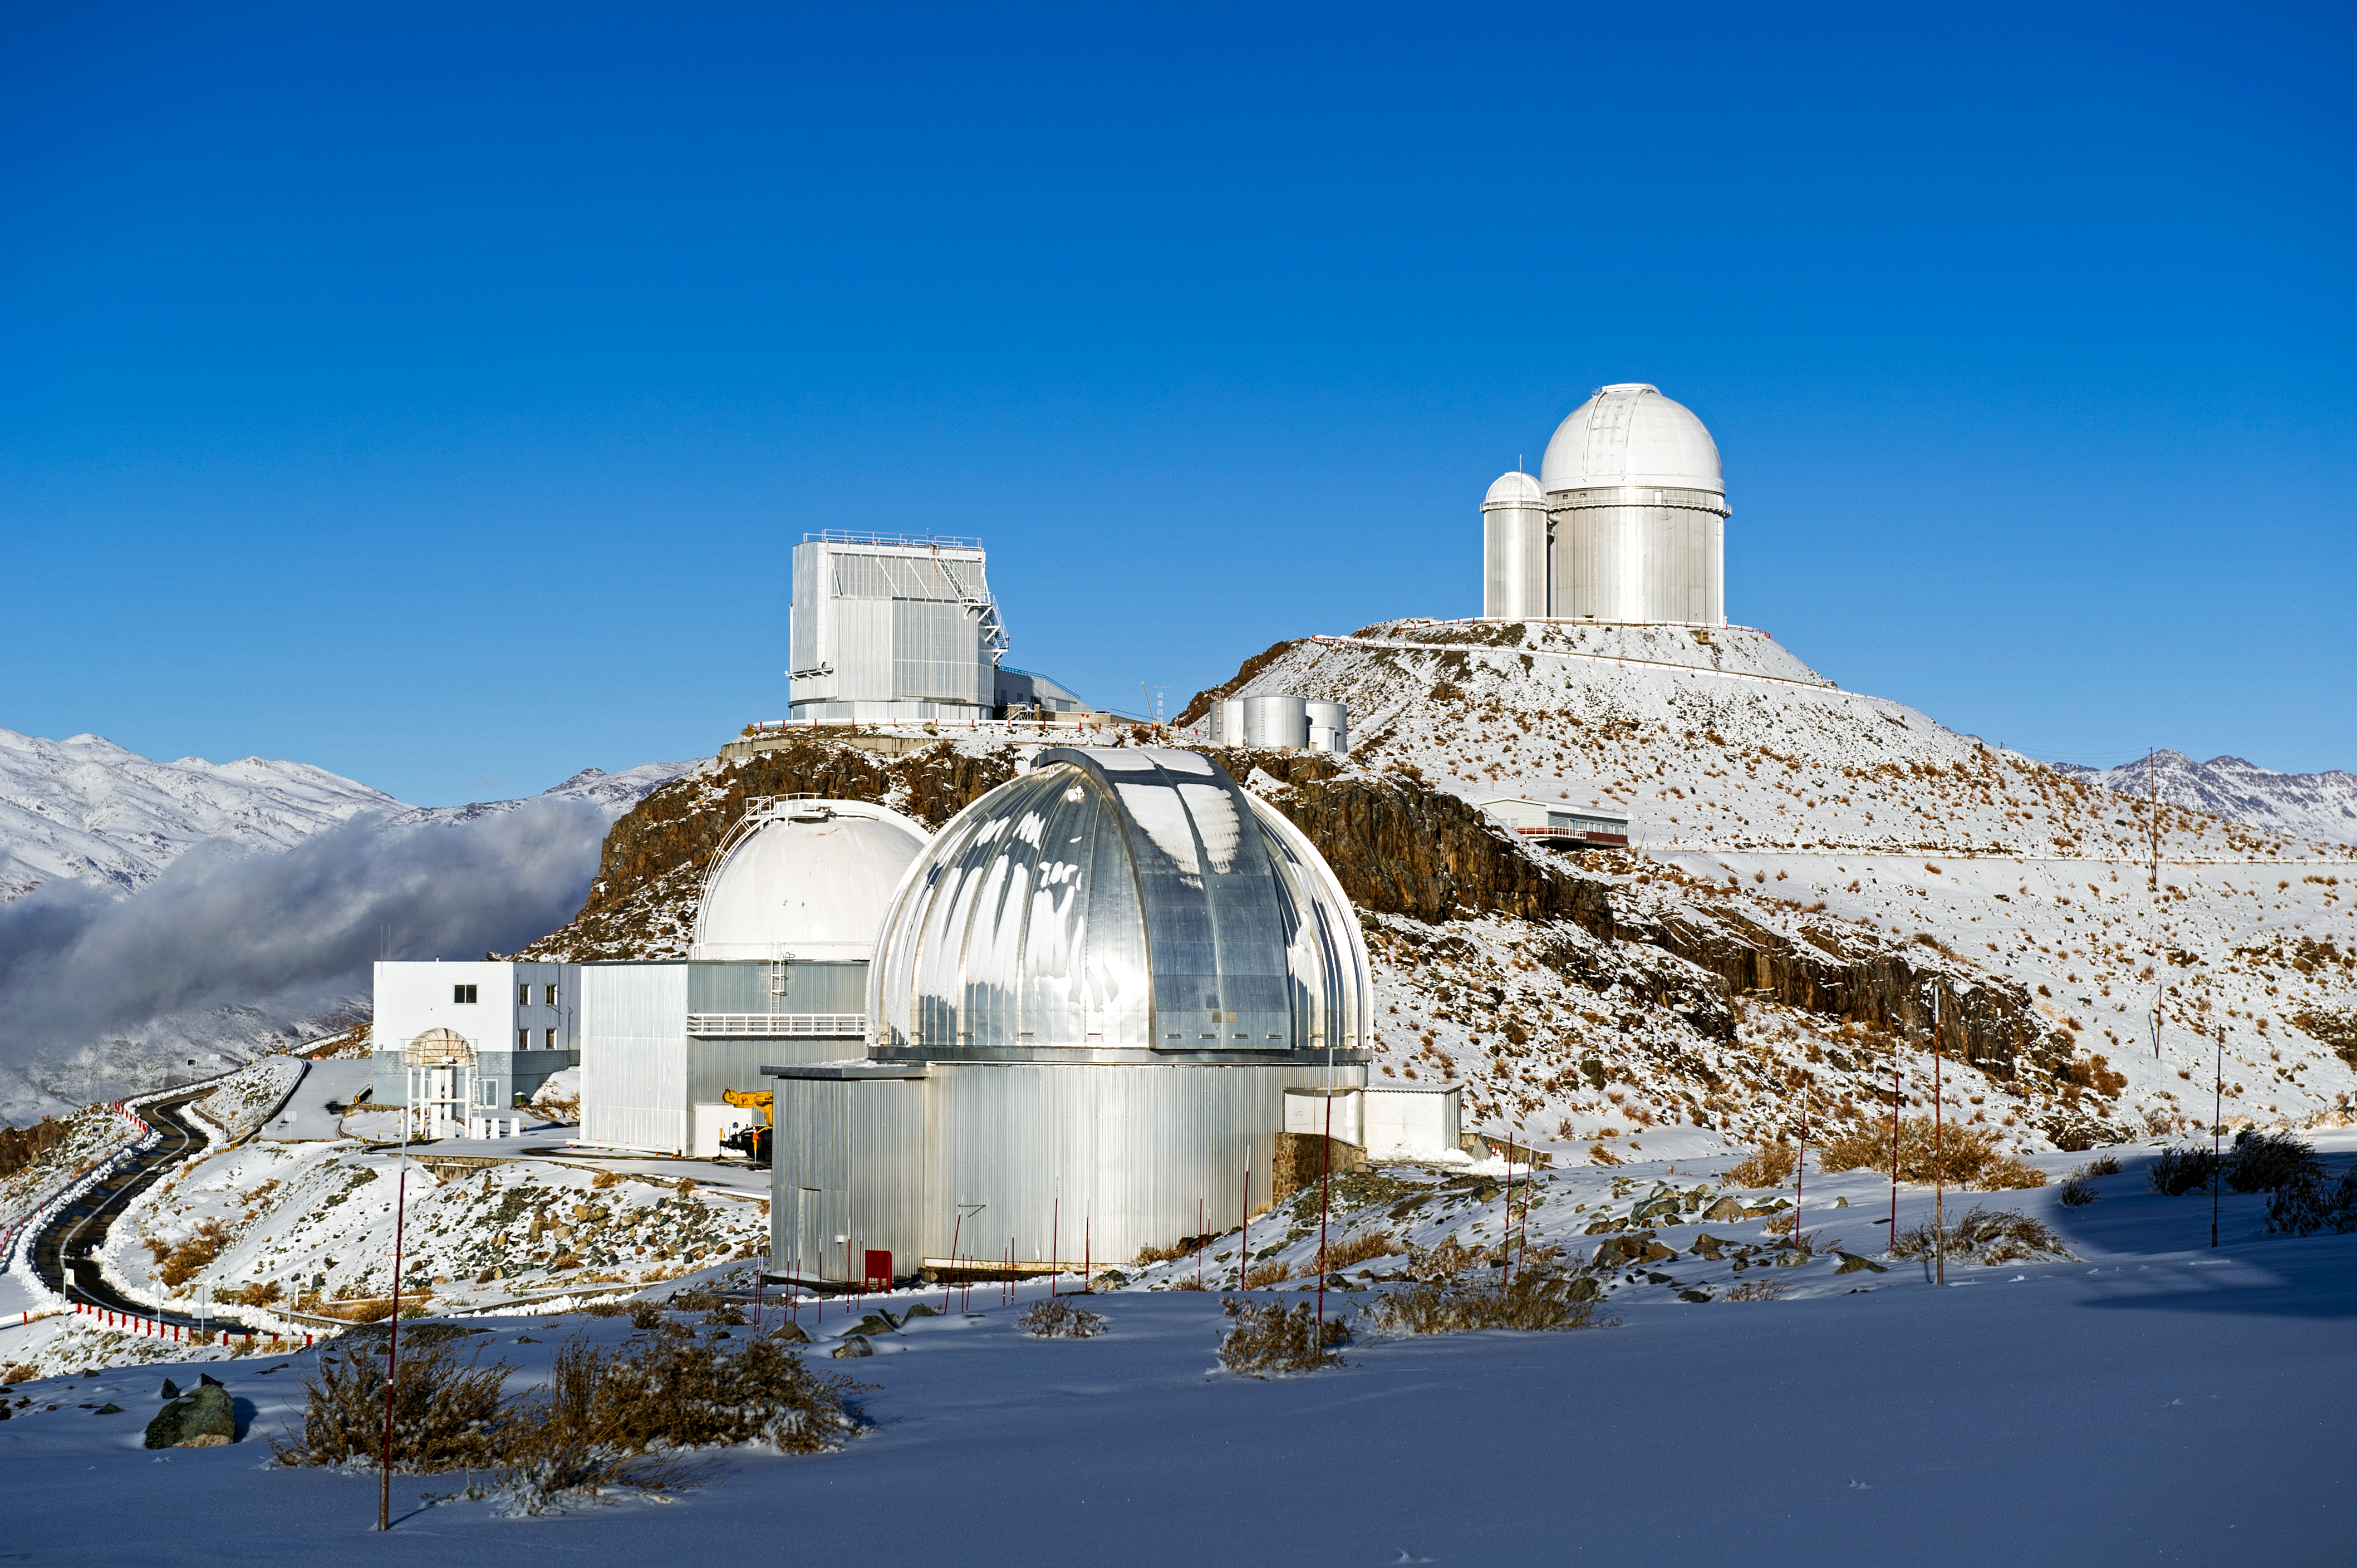

La Silla close-up

At La Silla observatory, ESO operates two major telescopes: the ESO 3.6-metre telescope and the 3.58-metre New Technology Telescope (NTT).

Credit: ESO/José Francisco Salgado (josefrancisco.org)